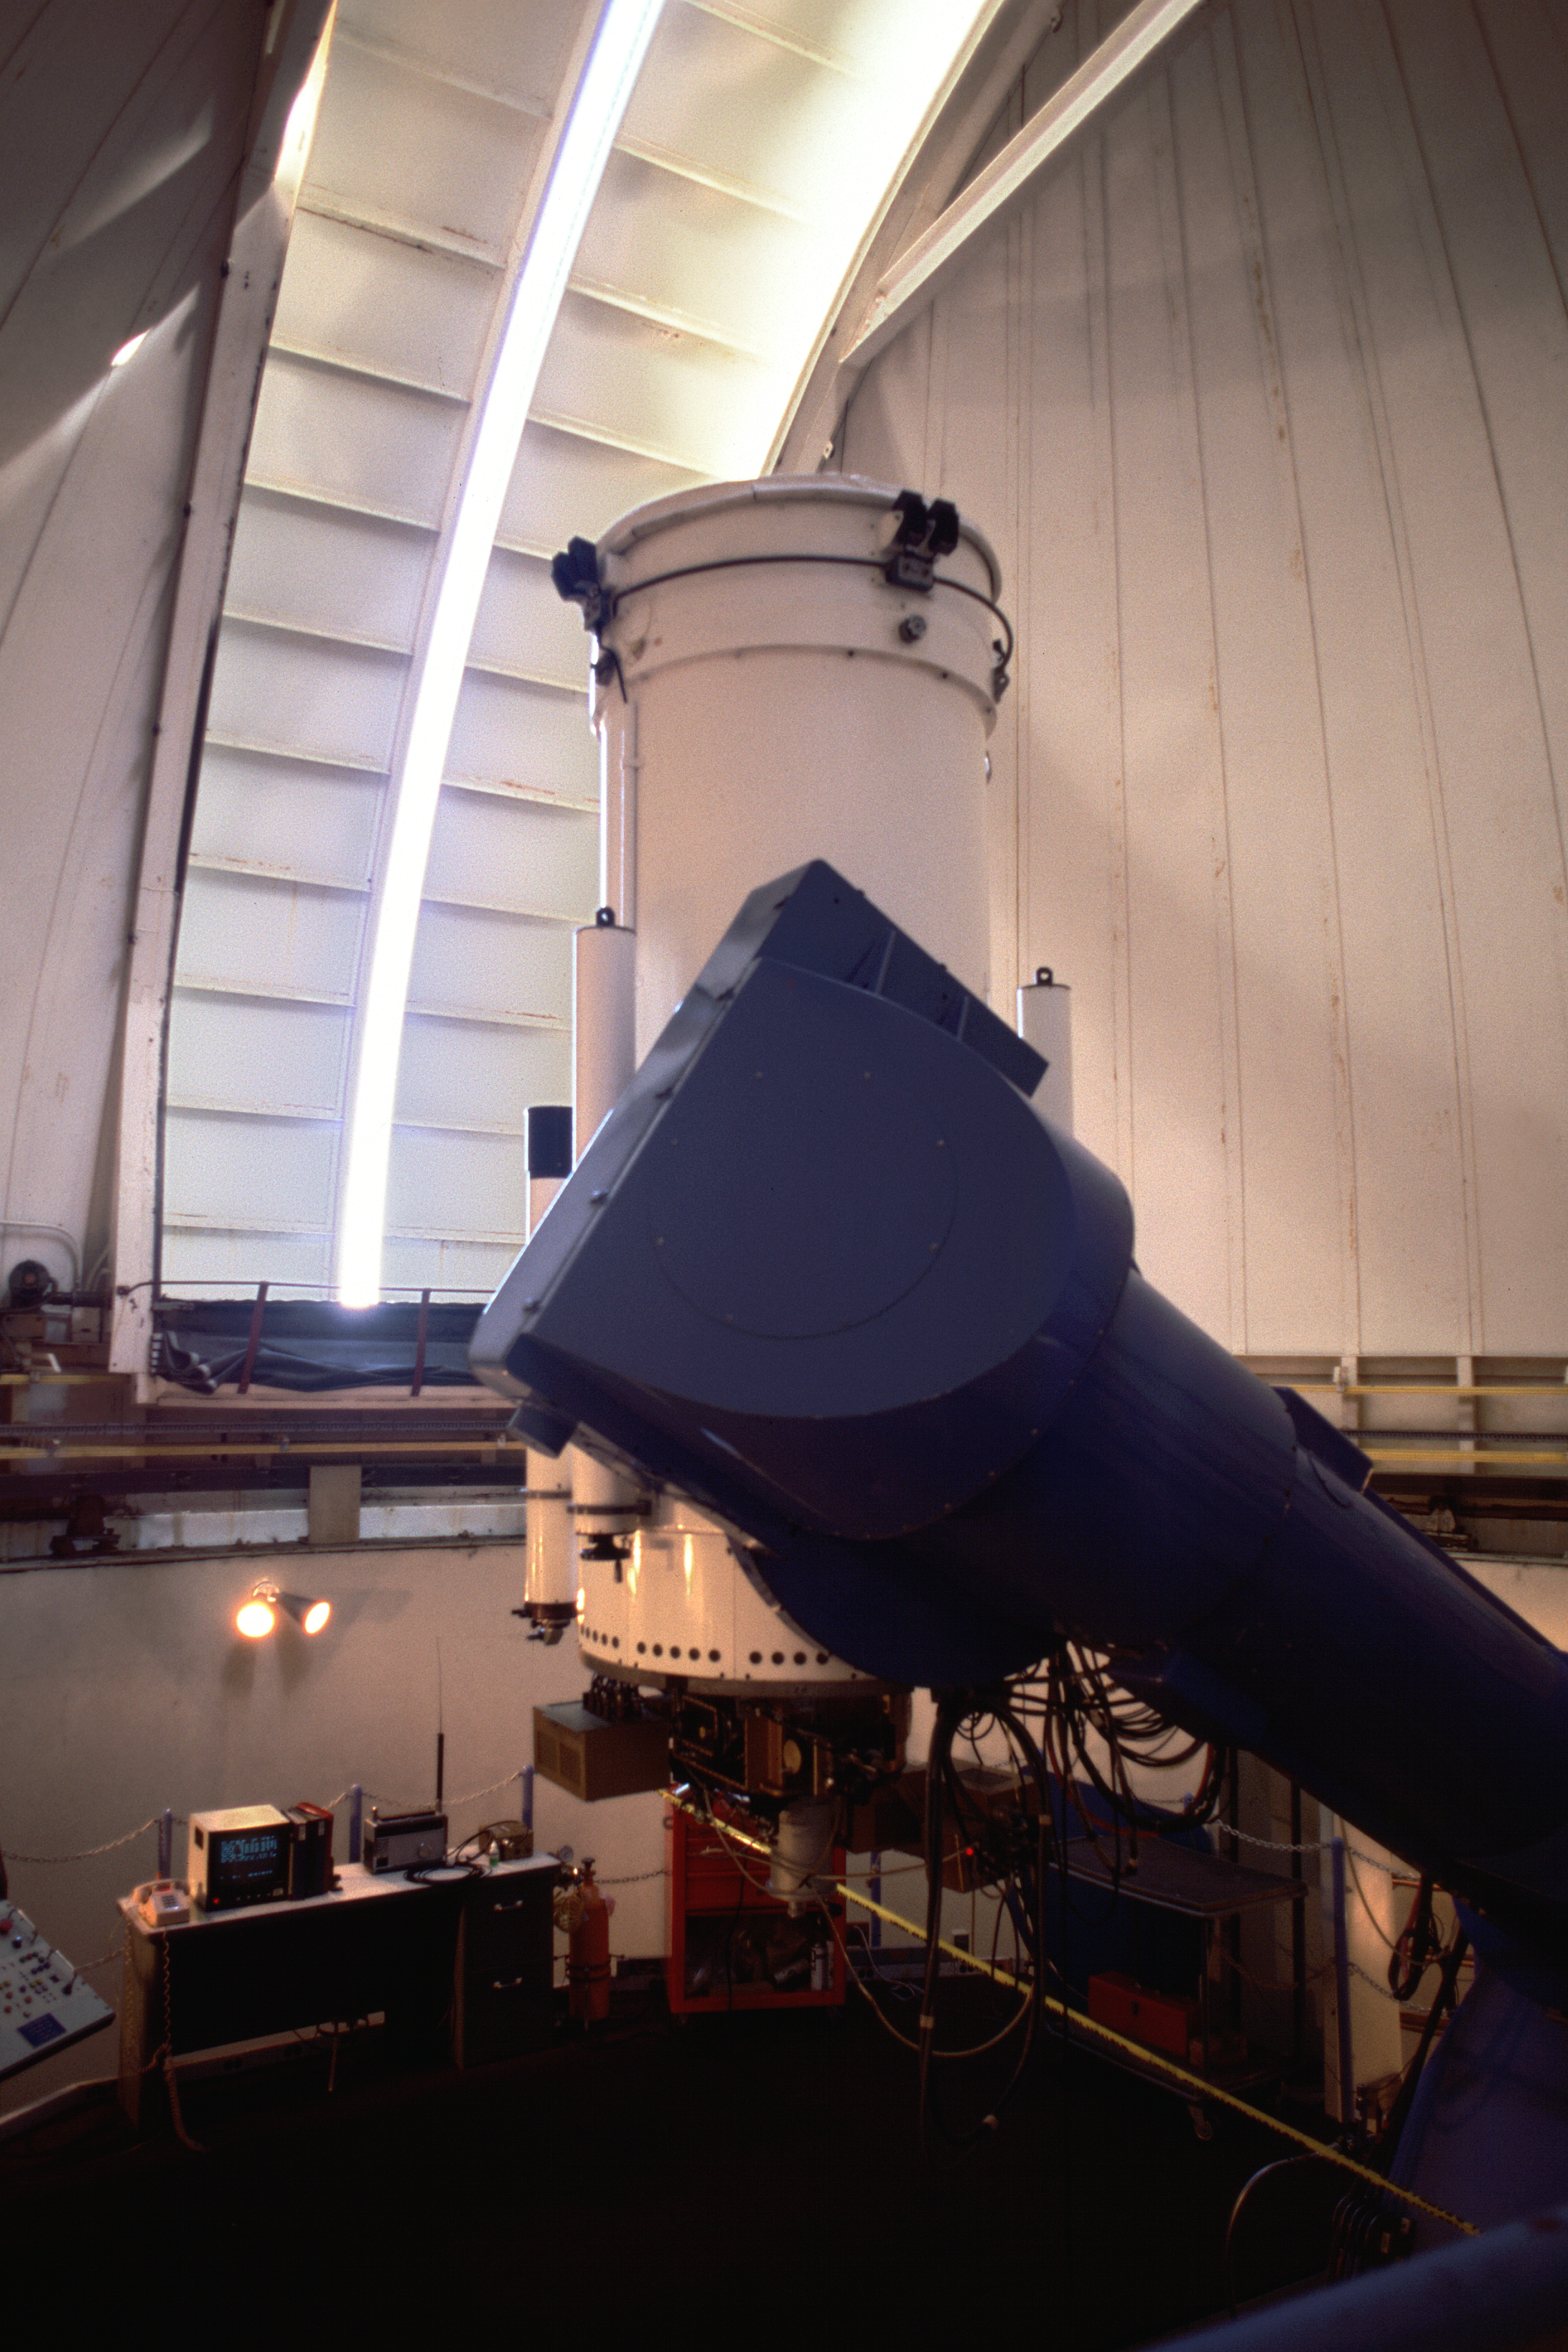

Interior of WIYN 0.9-meter Telescope at KPNO

Interior of WIYN 0.9-meter Telescope, dome slit opened just slightly.

Credit: KPNO/NOIRLab/NSF/AURA